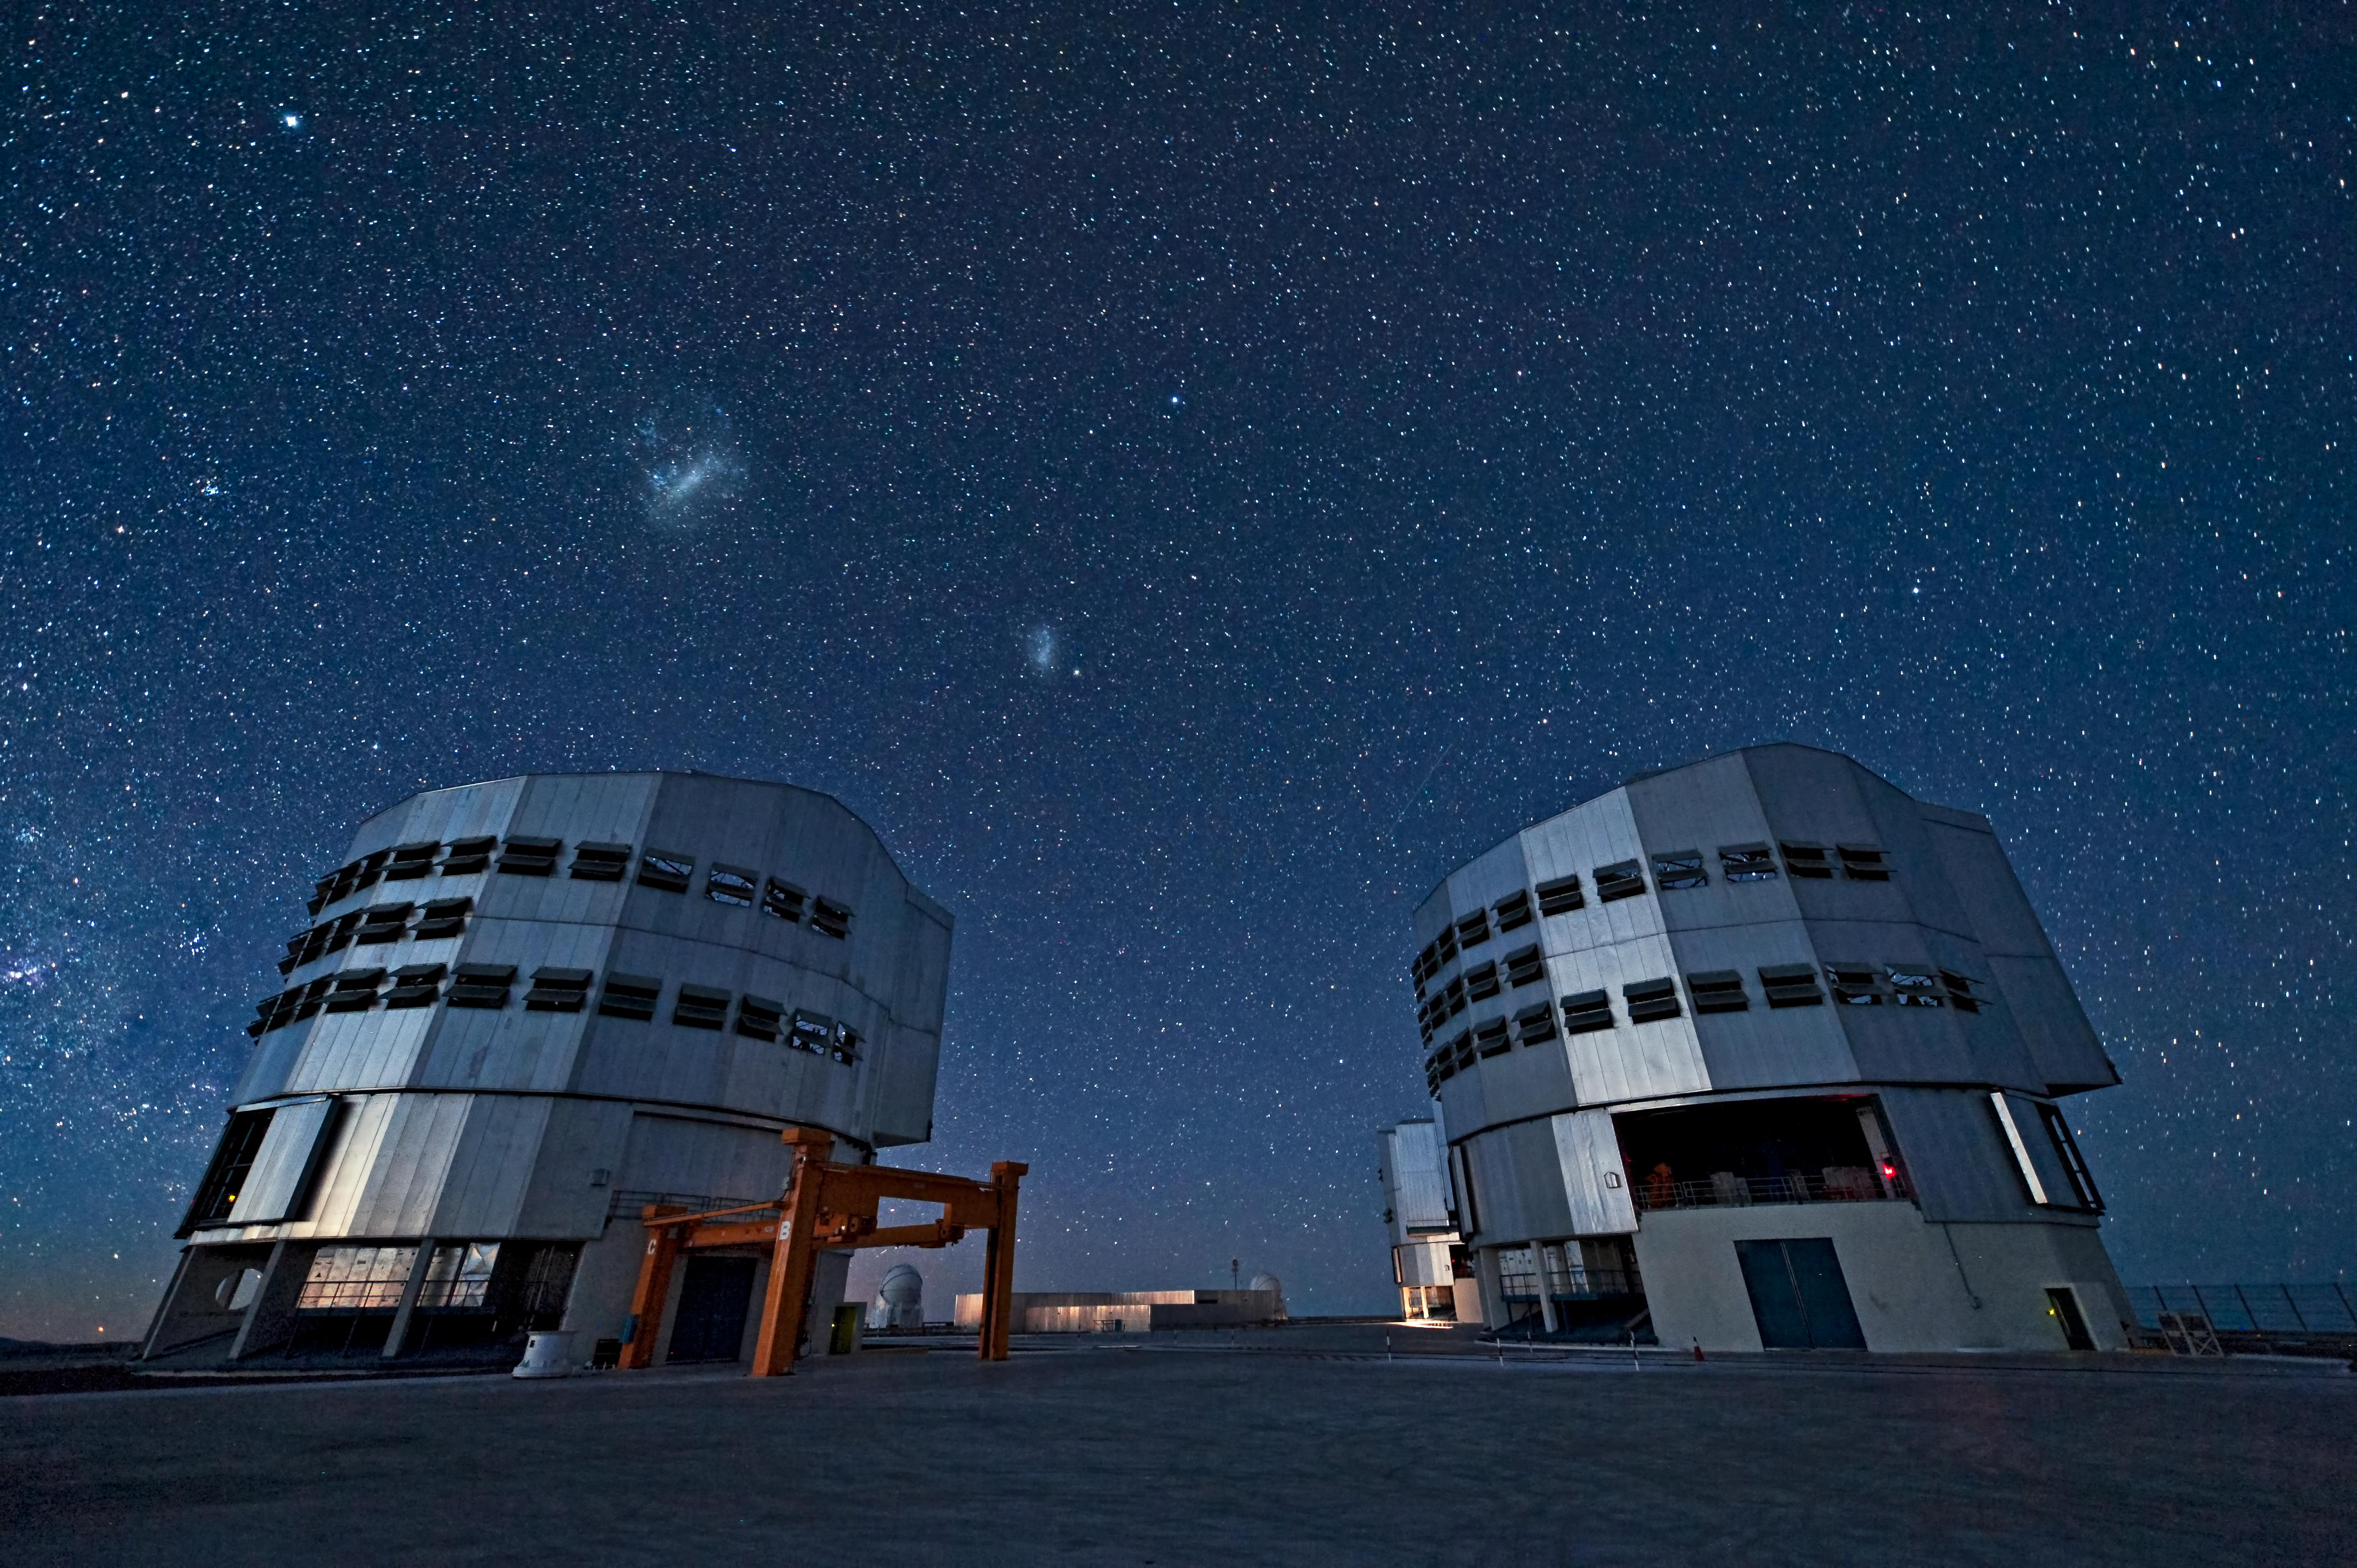

The VLT in action

The ESO Very Large Telescope (VLT) during observations. This picture was taken from the VLT platform looking southwest. In front, two of the four 8.2-metre Unit Telescopes (UT4 and UT3, from left to right) are visible. The VLT is composed of four 8.2-metre UTs and four 1.8-metre Auxiliary Telescopes (ATs), two of which are visible in the background. Just above UT4, from left to right, are the Large and Small Magellanic Clouds, two irregular neighbouring galaxies of the Milky Way. The bright star on the upper left is Canopus, in the constellation of Carina ("the Keel").

Credit: ESO/José Francisco Salgado (www.josefrancisco.org)